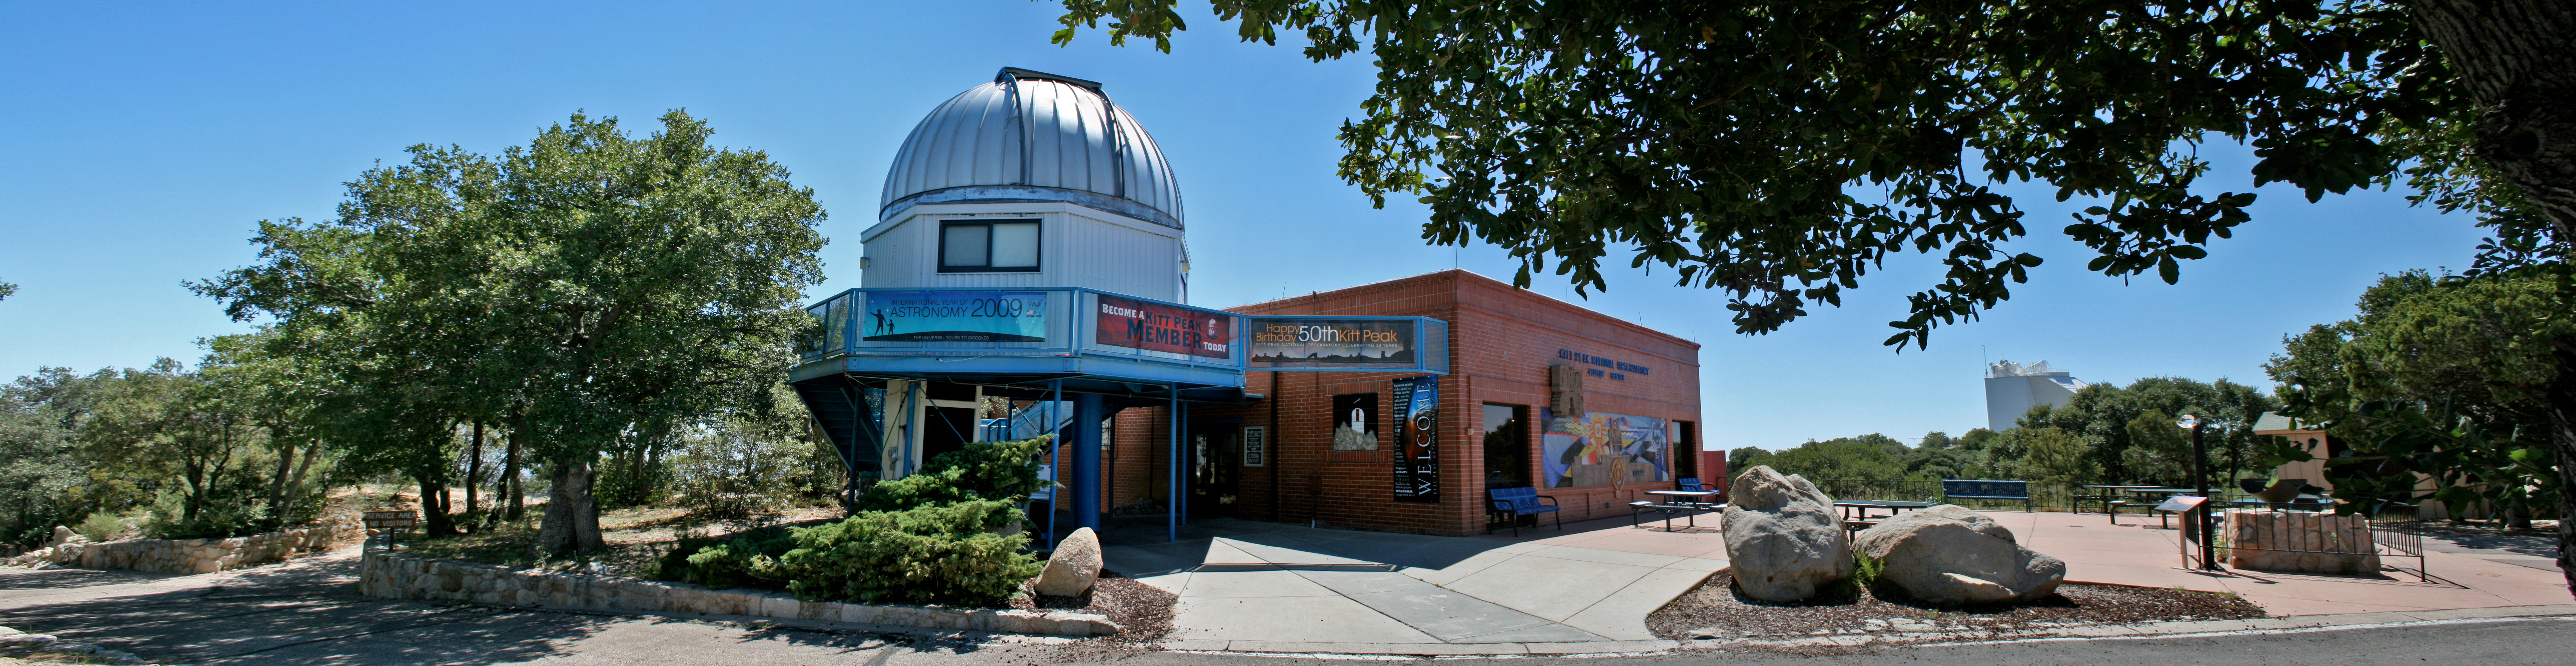

Panoramic view of the Kitt Peak Visitor Center

Panoramic view of the Kitt Peak Visitor Center and the Visitor Center 0.6-meter Shreve Telescope dome on Kitt Peak National Observatory.

Credit: KPNO/NOIRLab/NSF/AURA/P. Marenfeld